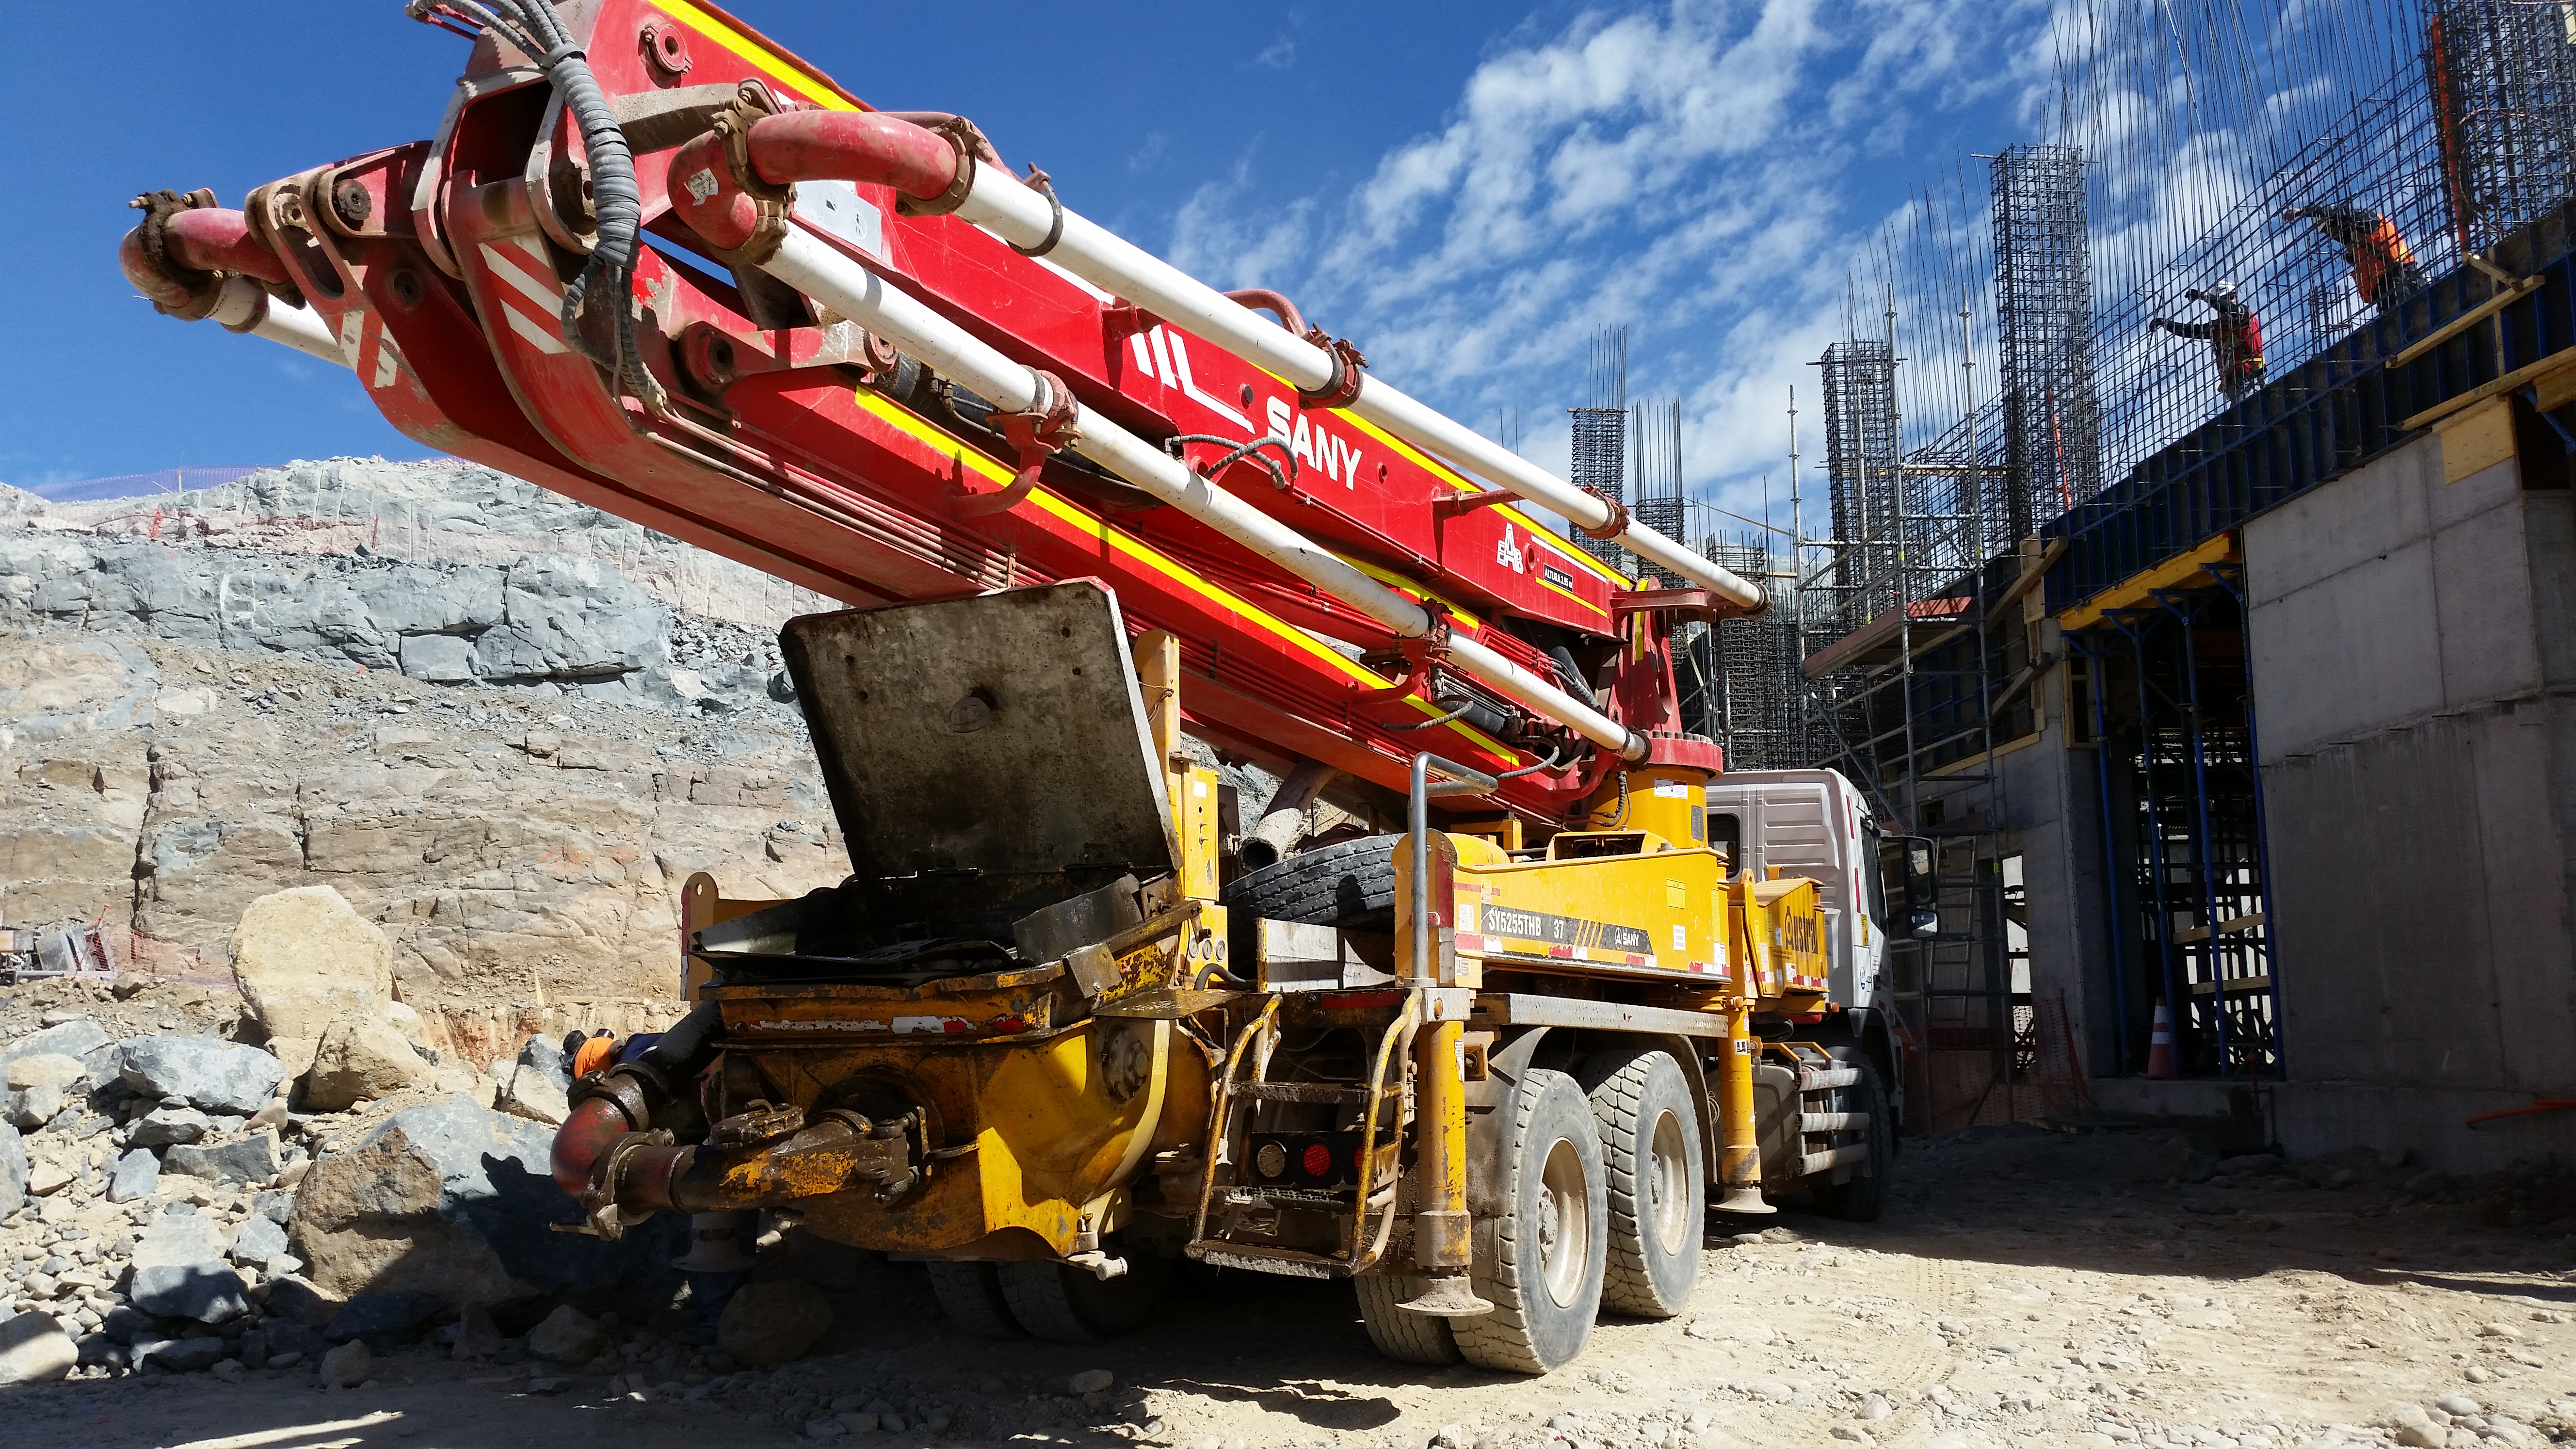

First Week of January Collection

Concrete pump truck

Credit: Vera C. Rubin Observatory/ NOIRLab Office/NSF/AURA